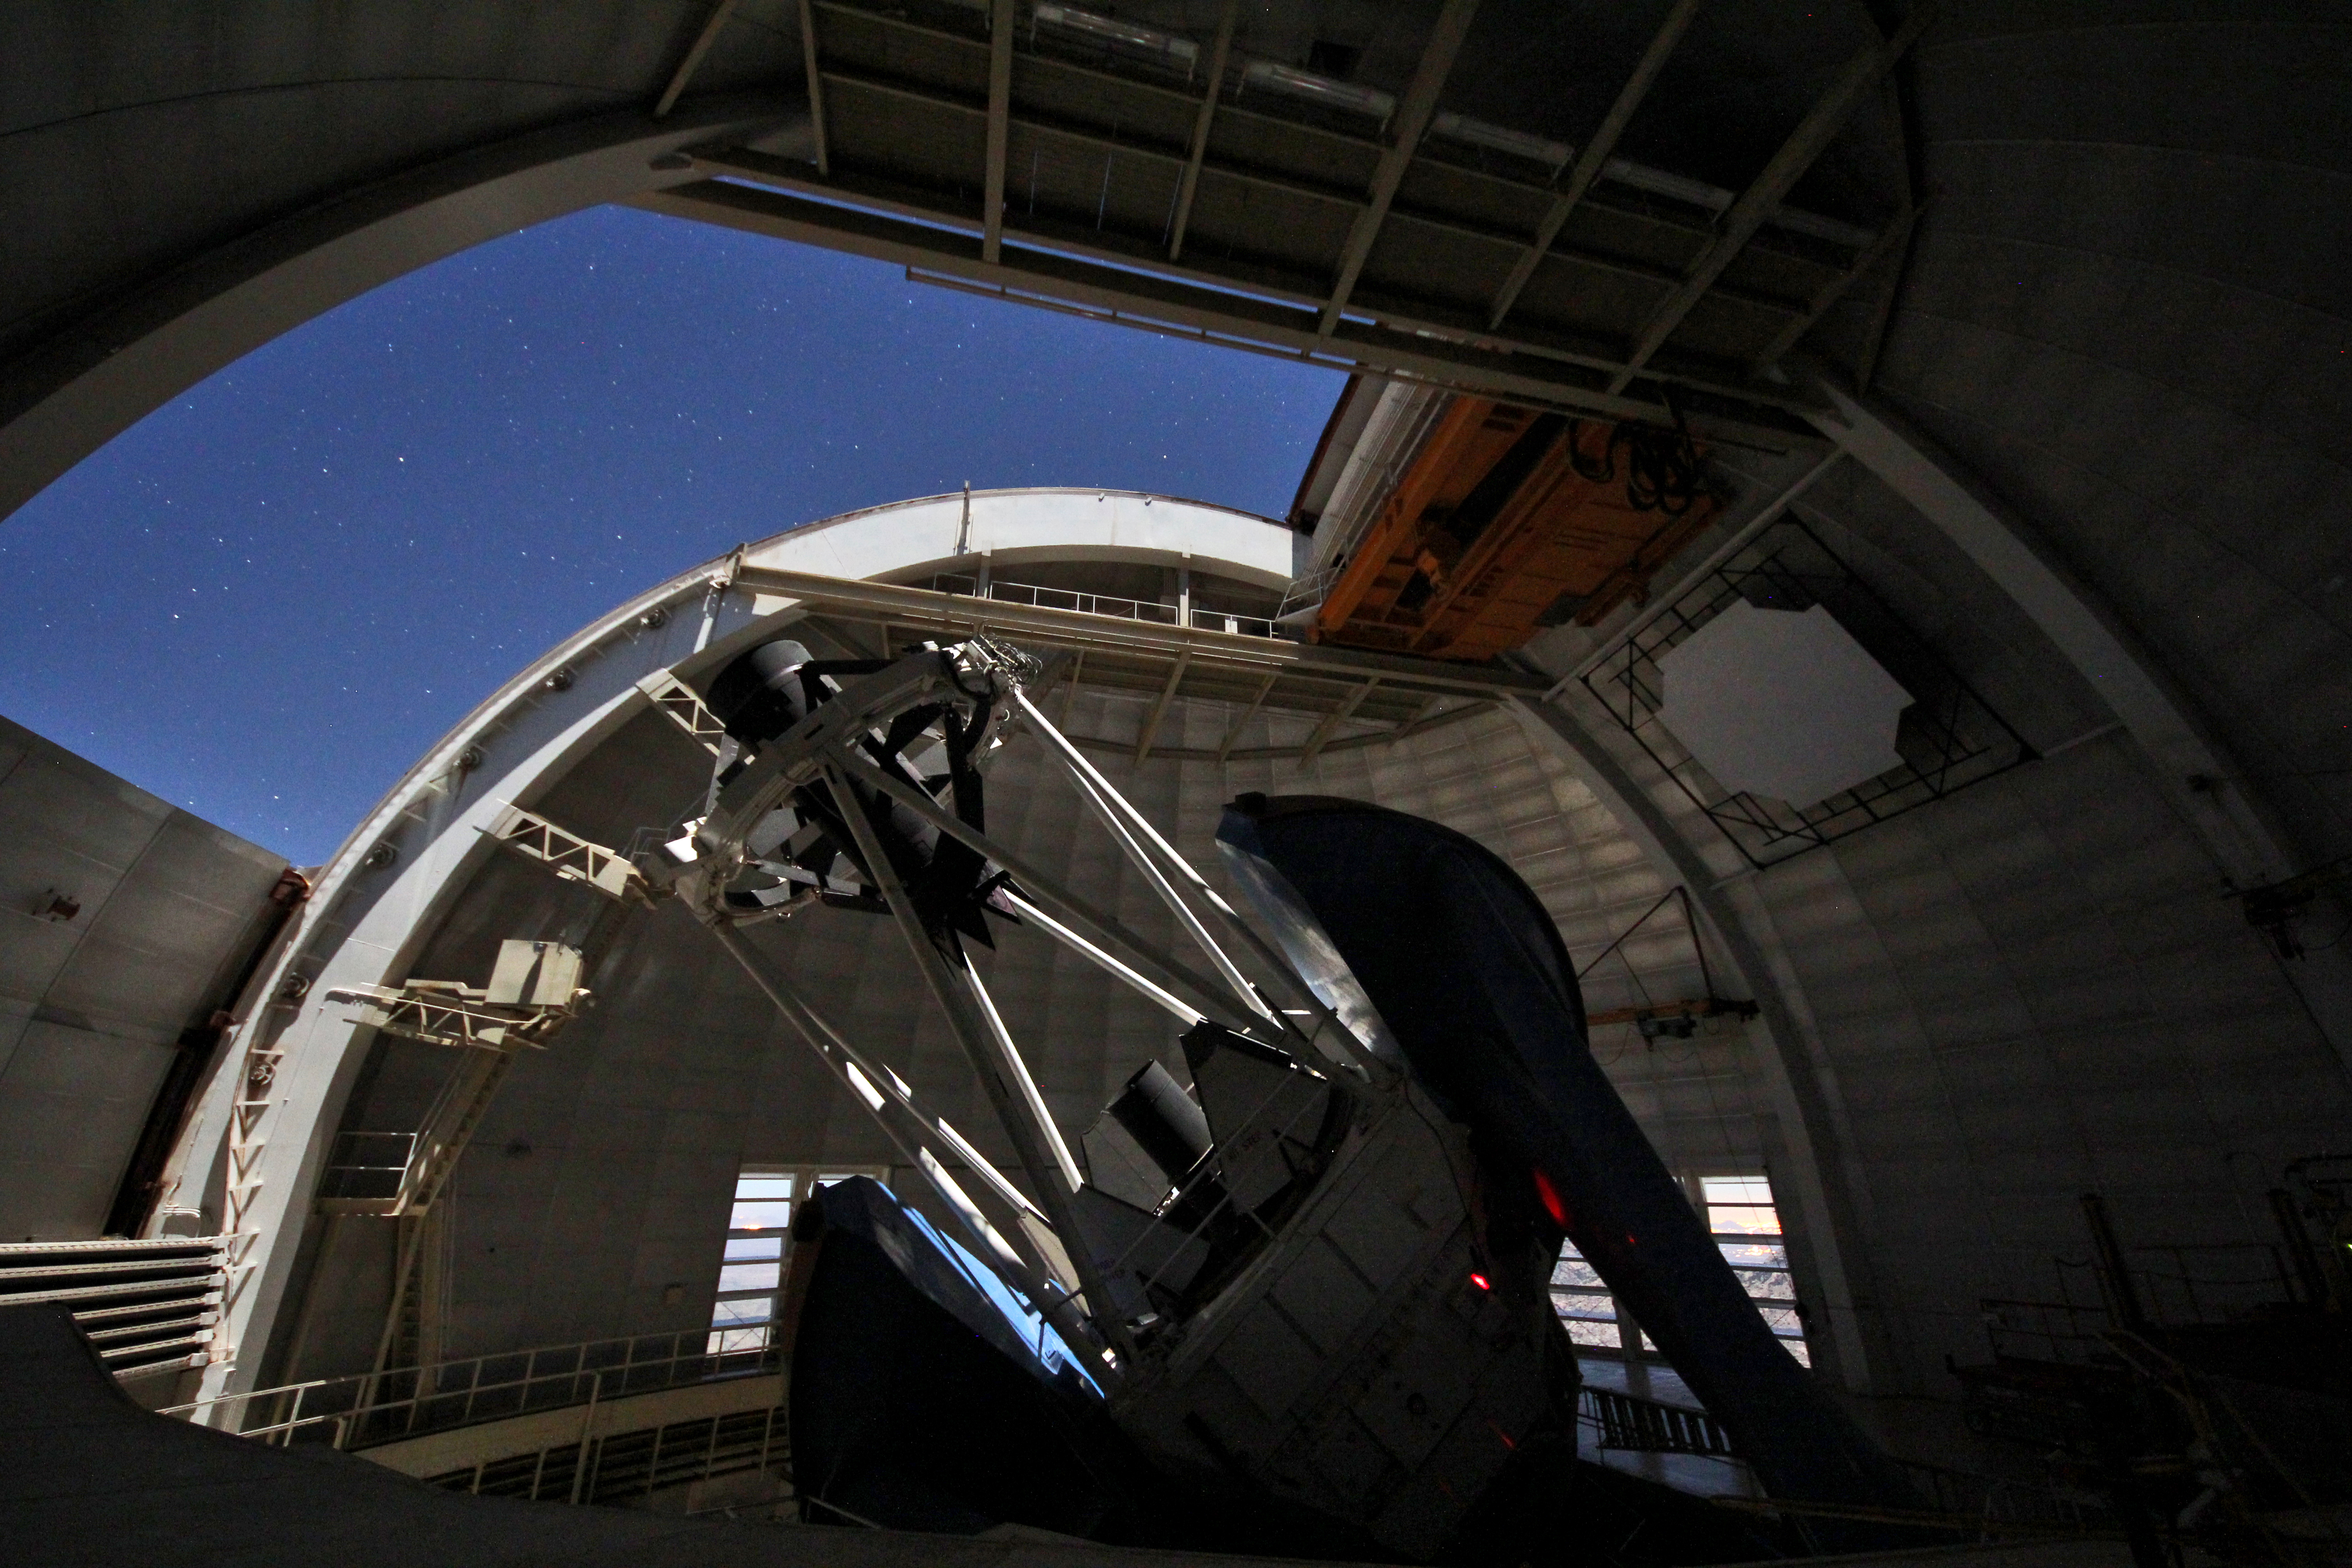

Mayall 4-m Telescope at Night

The NOAO Mayall 4-meter telescope on Kitt Peak National Observatory gazes up at the night sky as a full moon lights up the dome at night.

Credit: P. Marenfeld & NOIRLab/NSF/AURA/